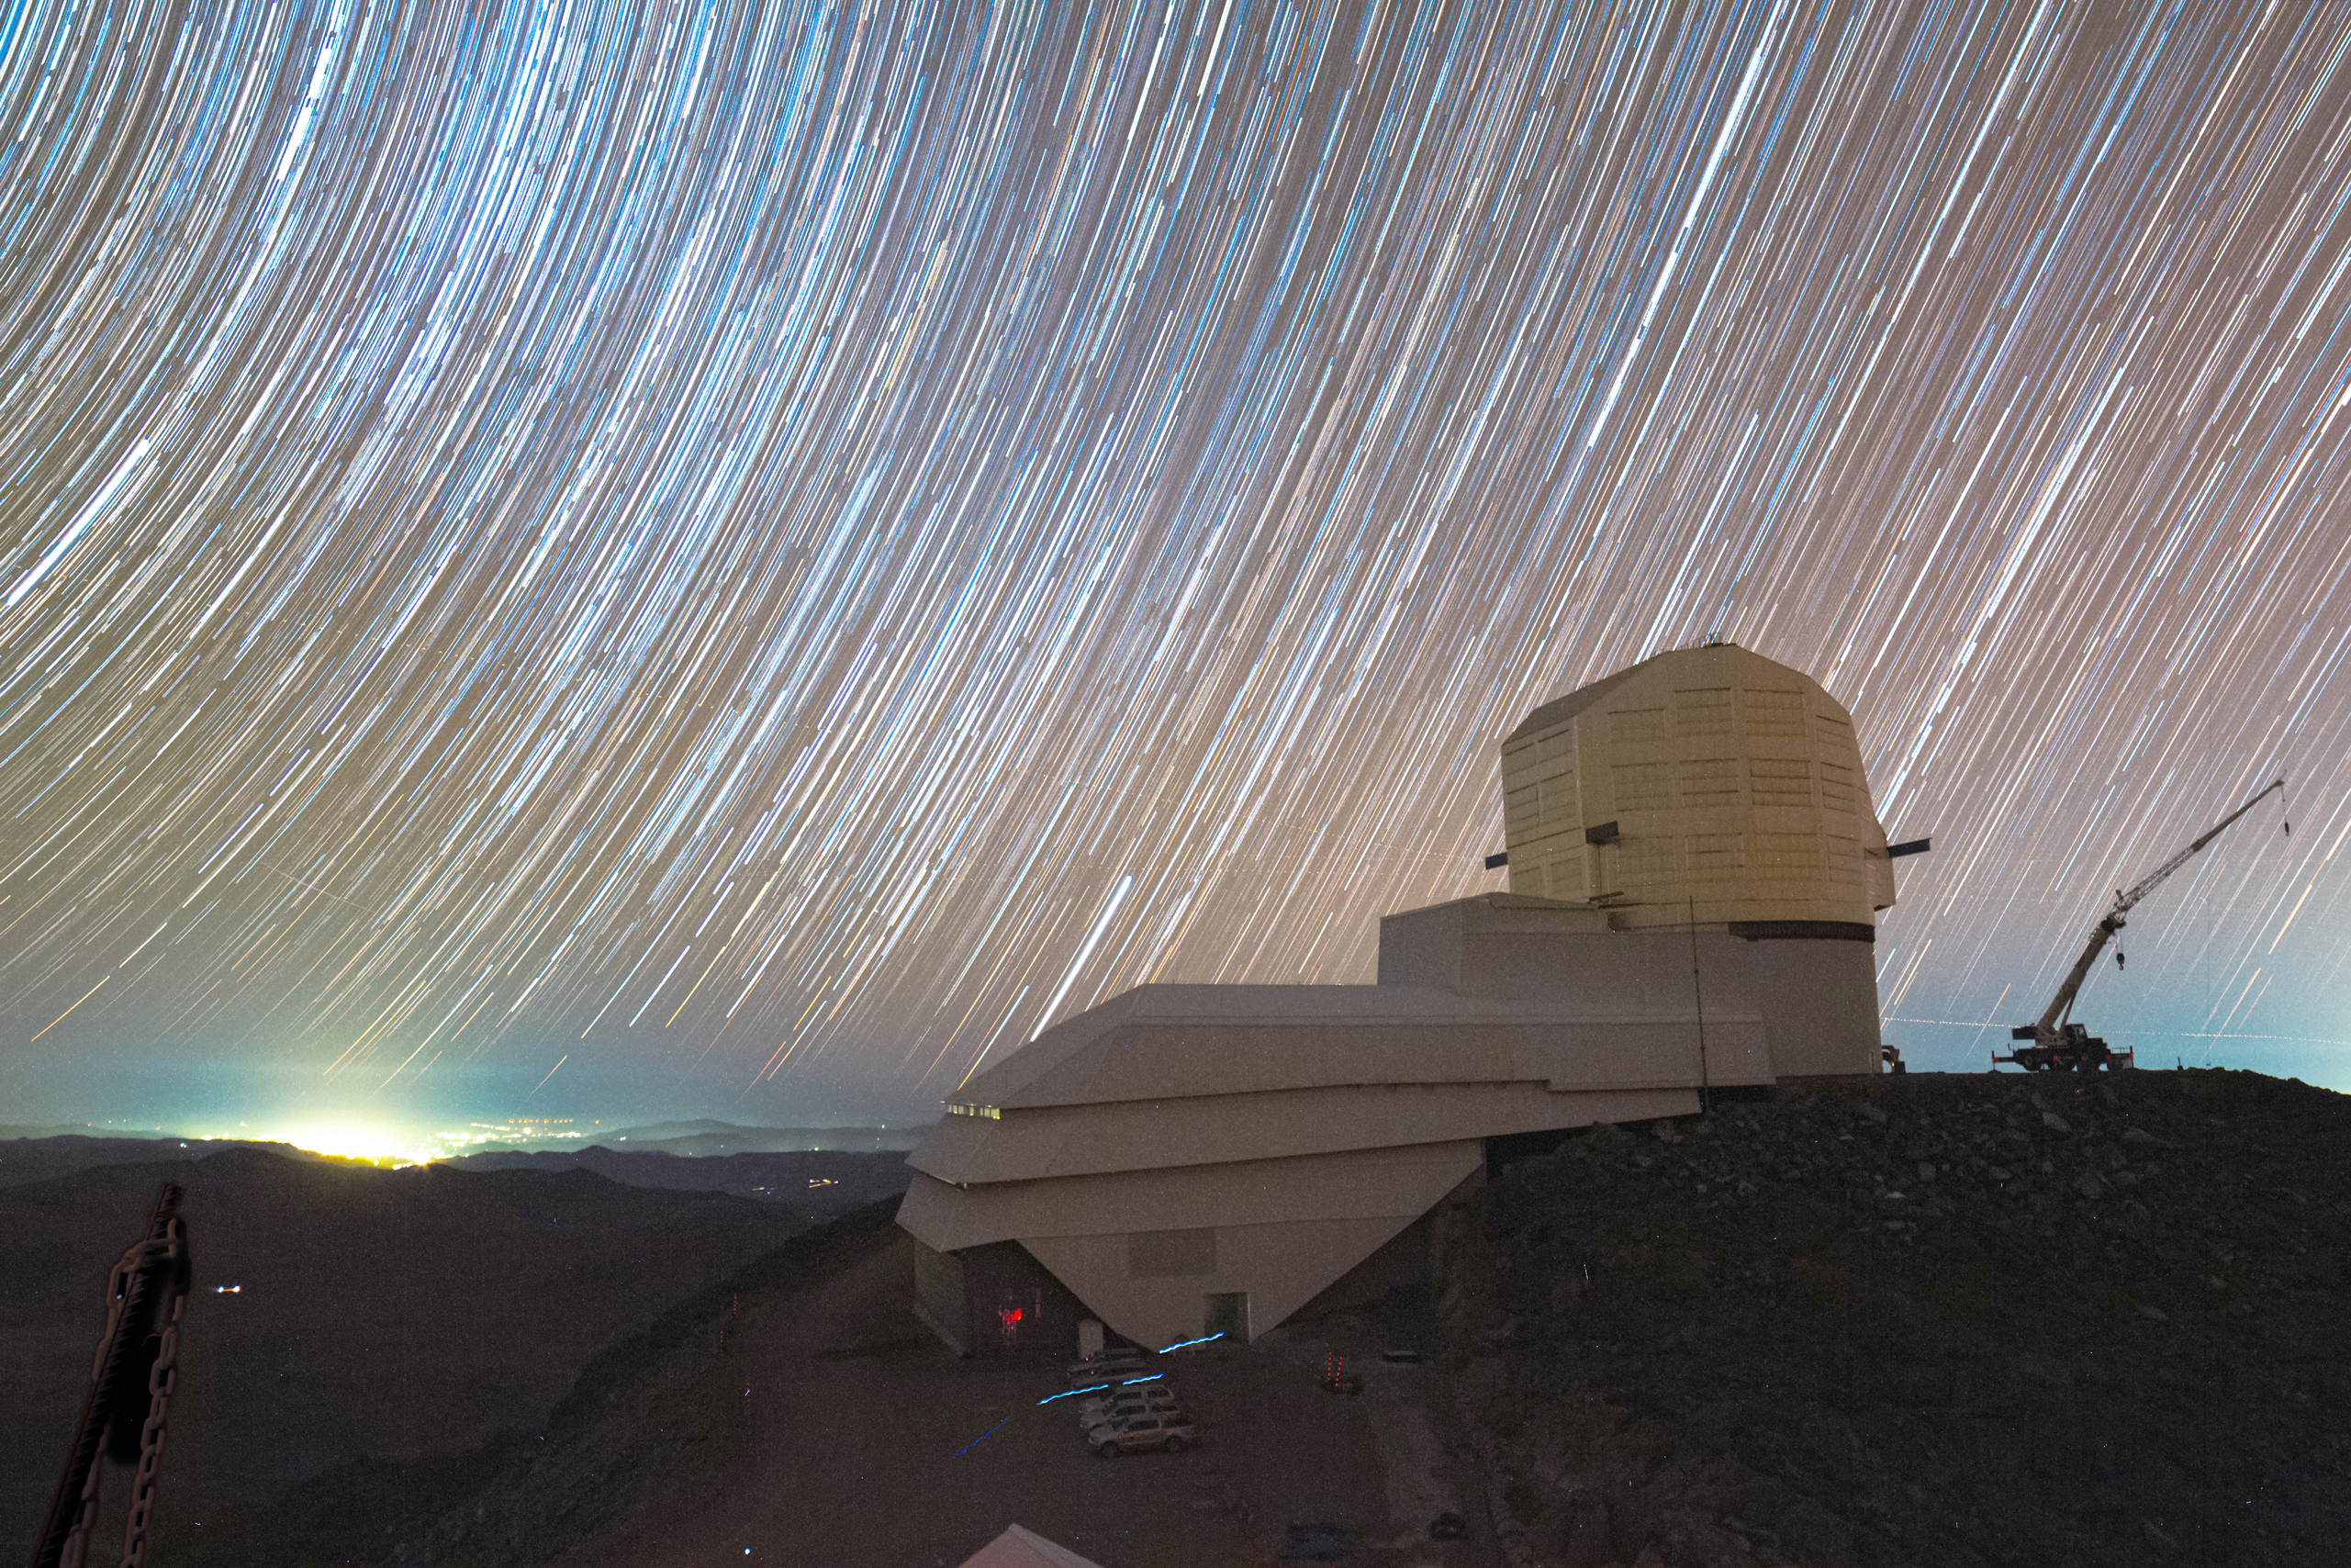

Star Trails over Rubin

A long-exposure photo of the starry sky over Vera C. Rubin Observatory.

Credit: RubinObs/NOIRLab/SLAC/NSF/DOE/AURA/H. Stockebrand